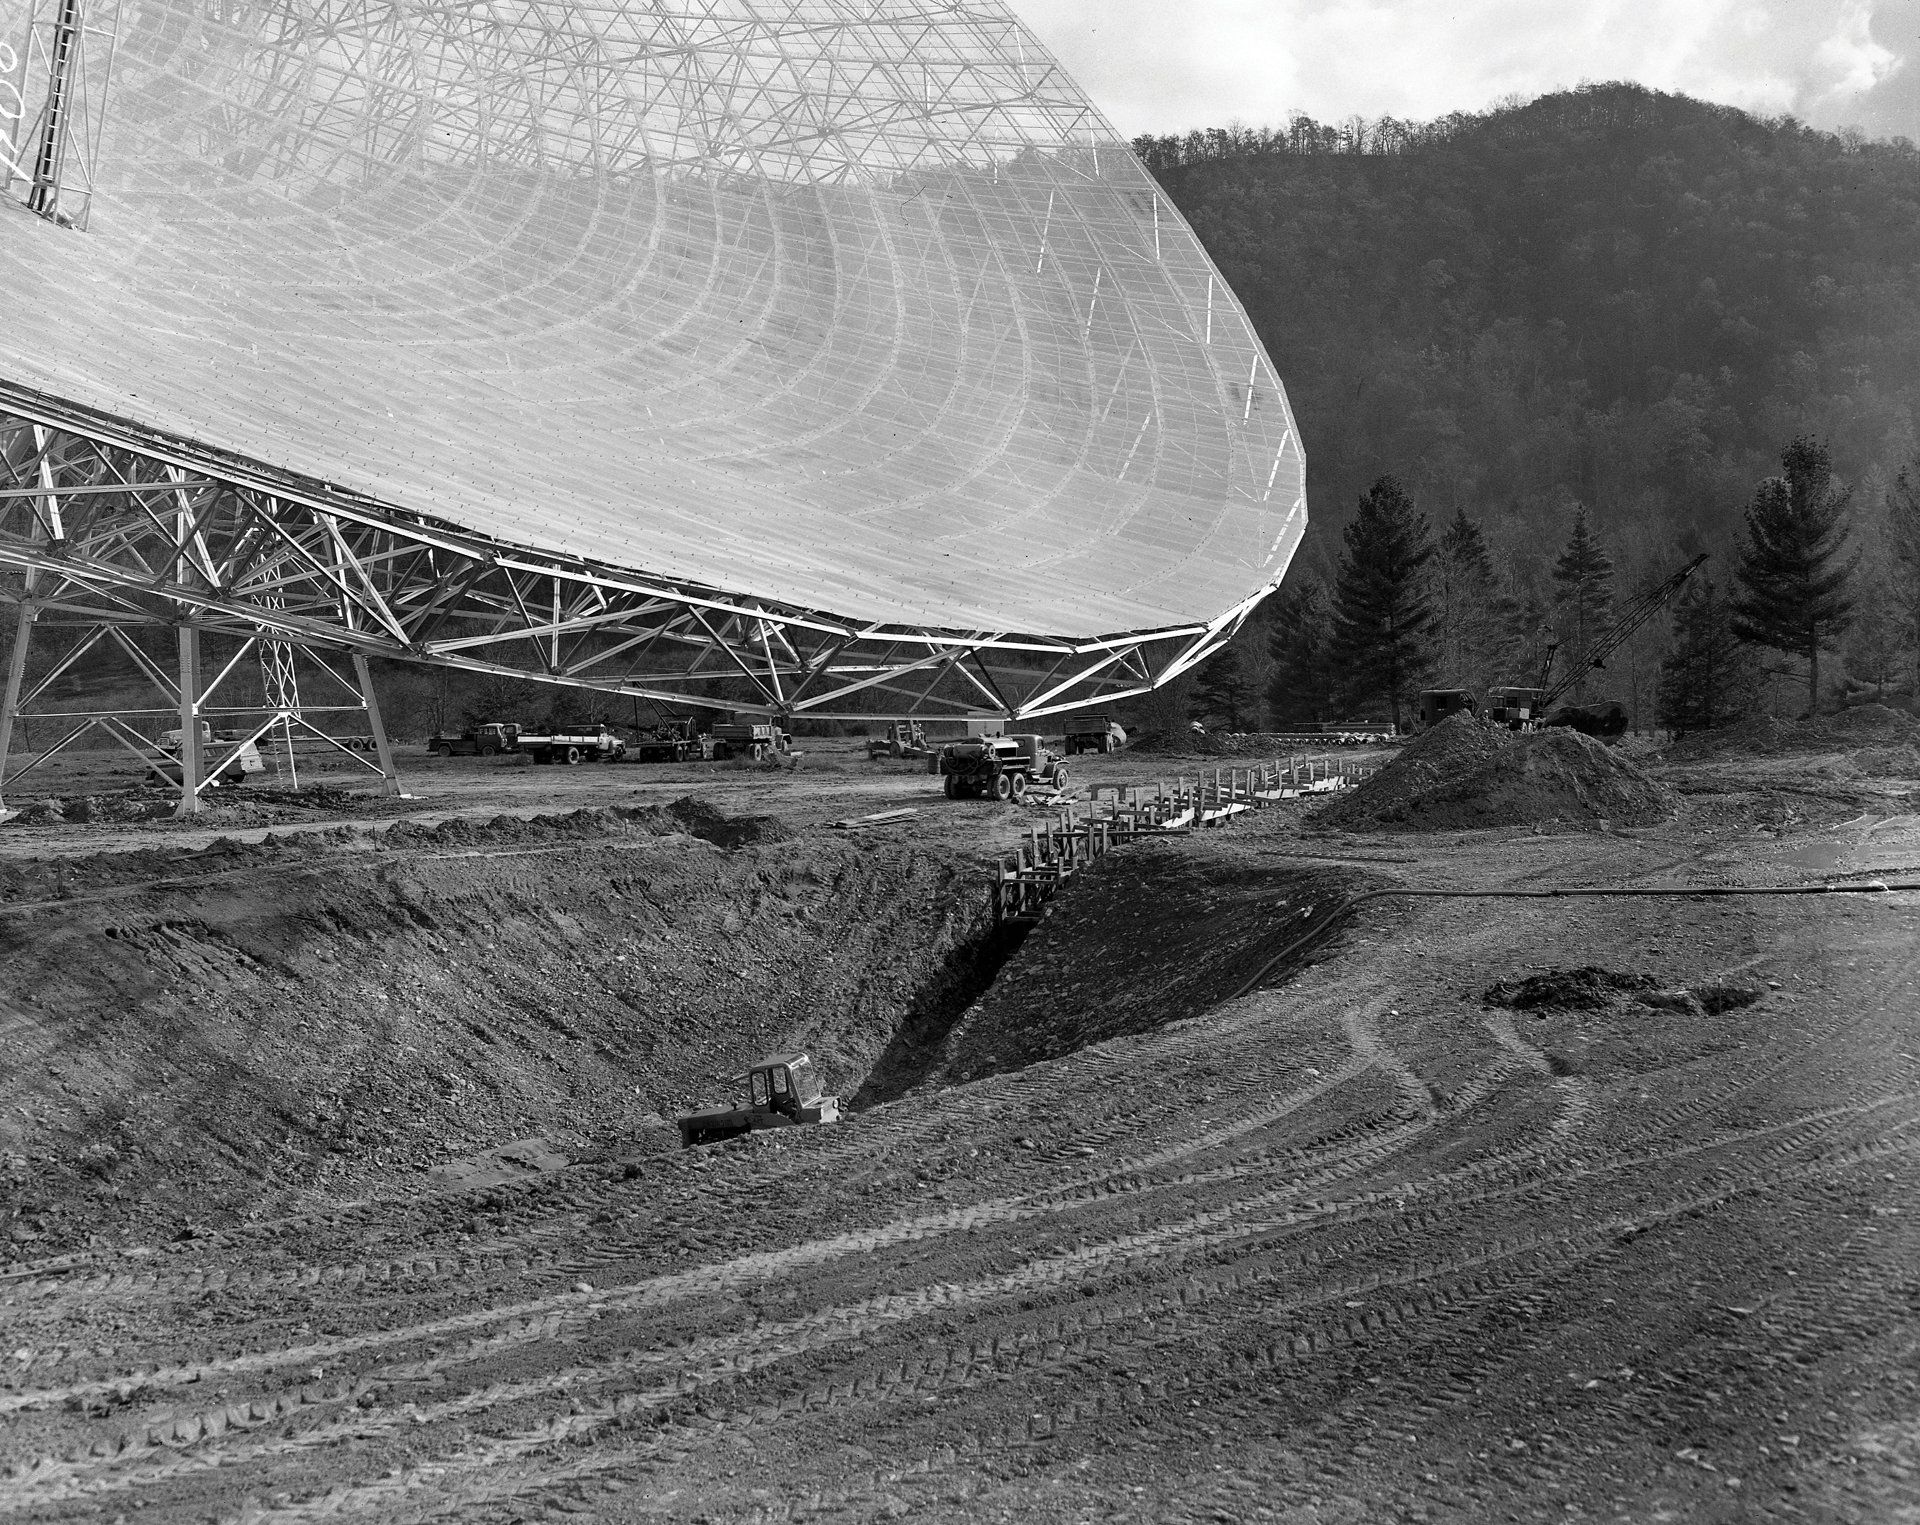

Creating space for the 300-foot telescope to move

In October, 1962, a trench was dug under the southern side of the 300-foot telescope in Green Bank, West Virginia to increase the telescope’s ability to dip lower and collect more data from the southern portions of the sky.

Credit: NRAO/AUI/NSF